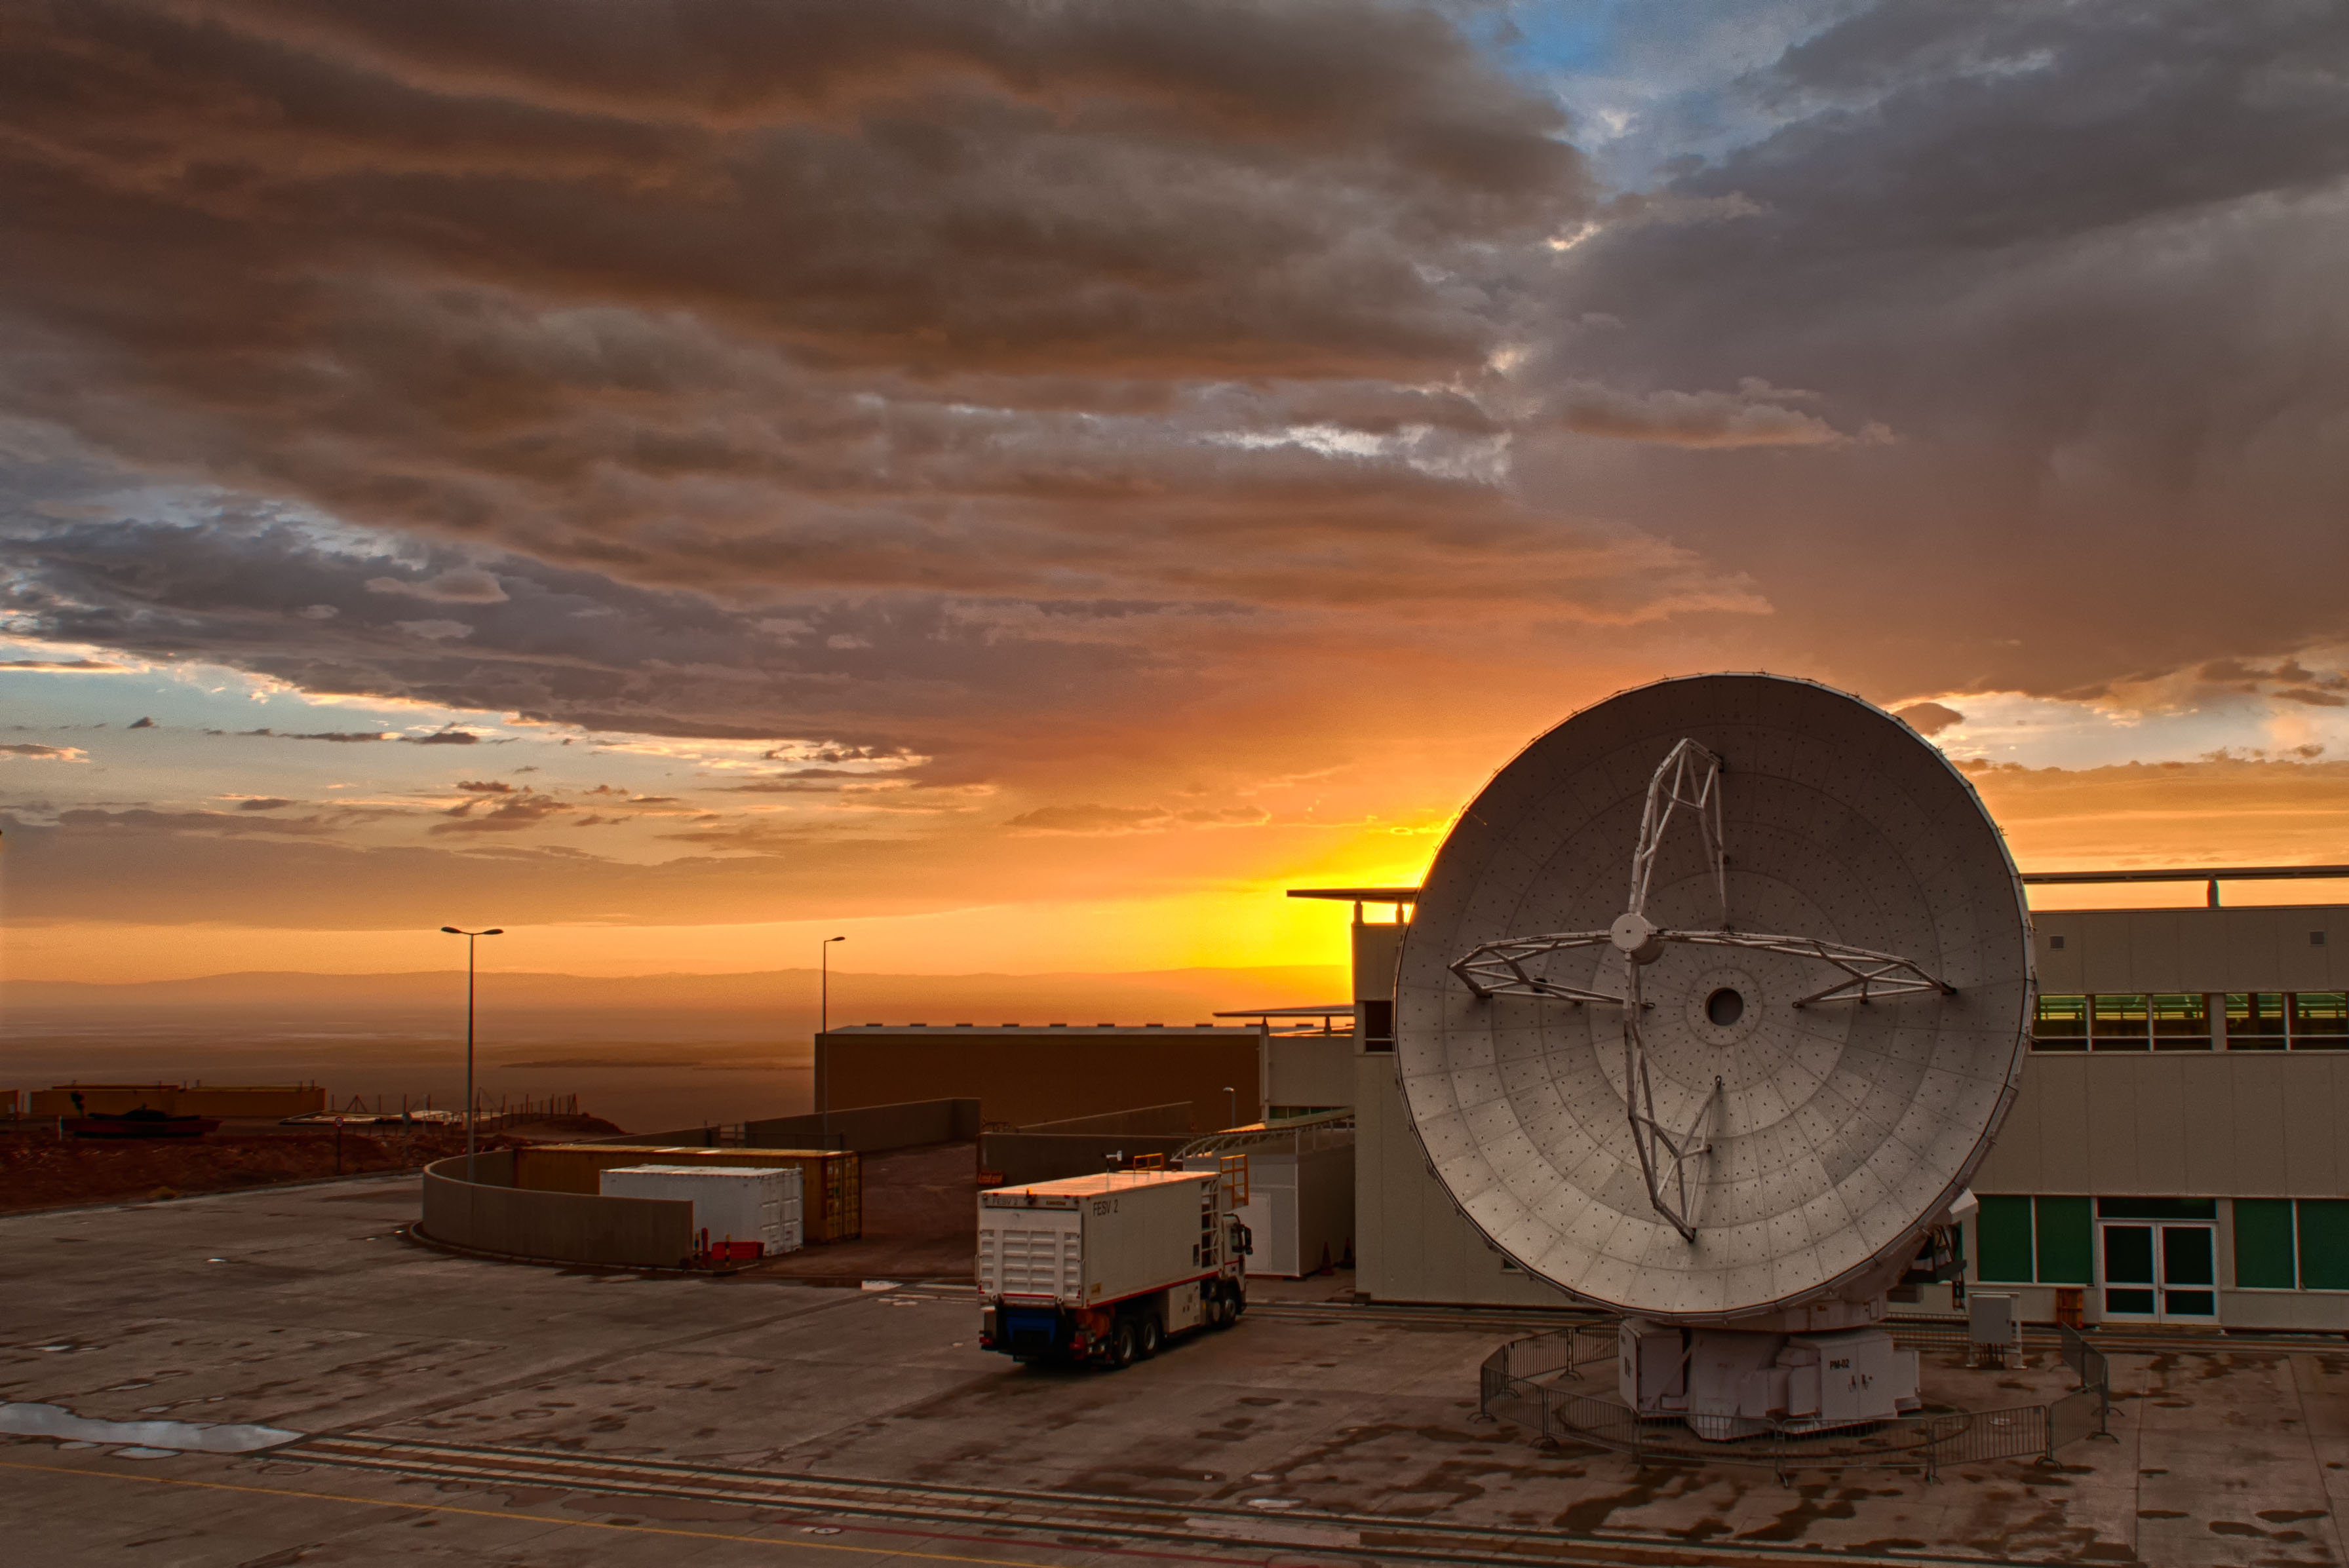

The sun sets over

The sun sets over the horizon of the Atacama Desert while some dark clouds still cover the sky after a rainy day caused by the Altiplanic Winter.

Credit: Sergio Otárola - ALMA (ESO/NAOJ/NRAO)